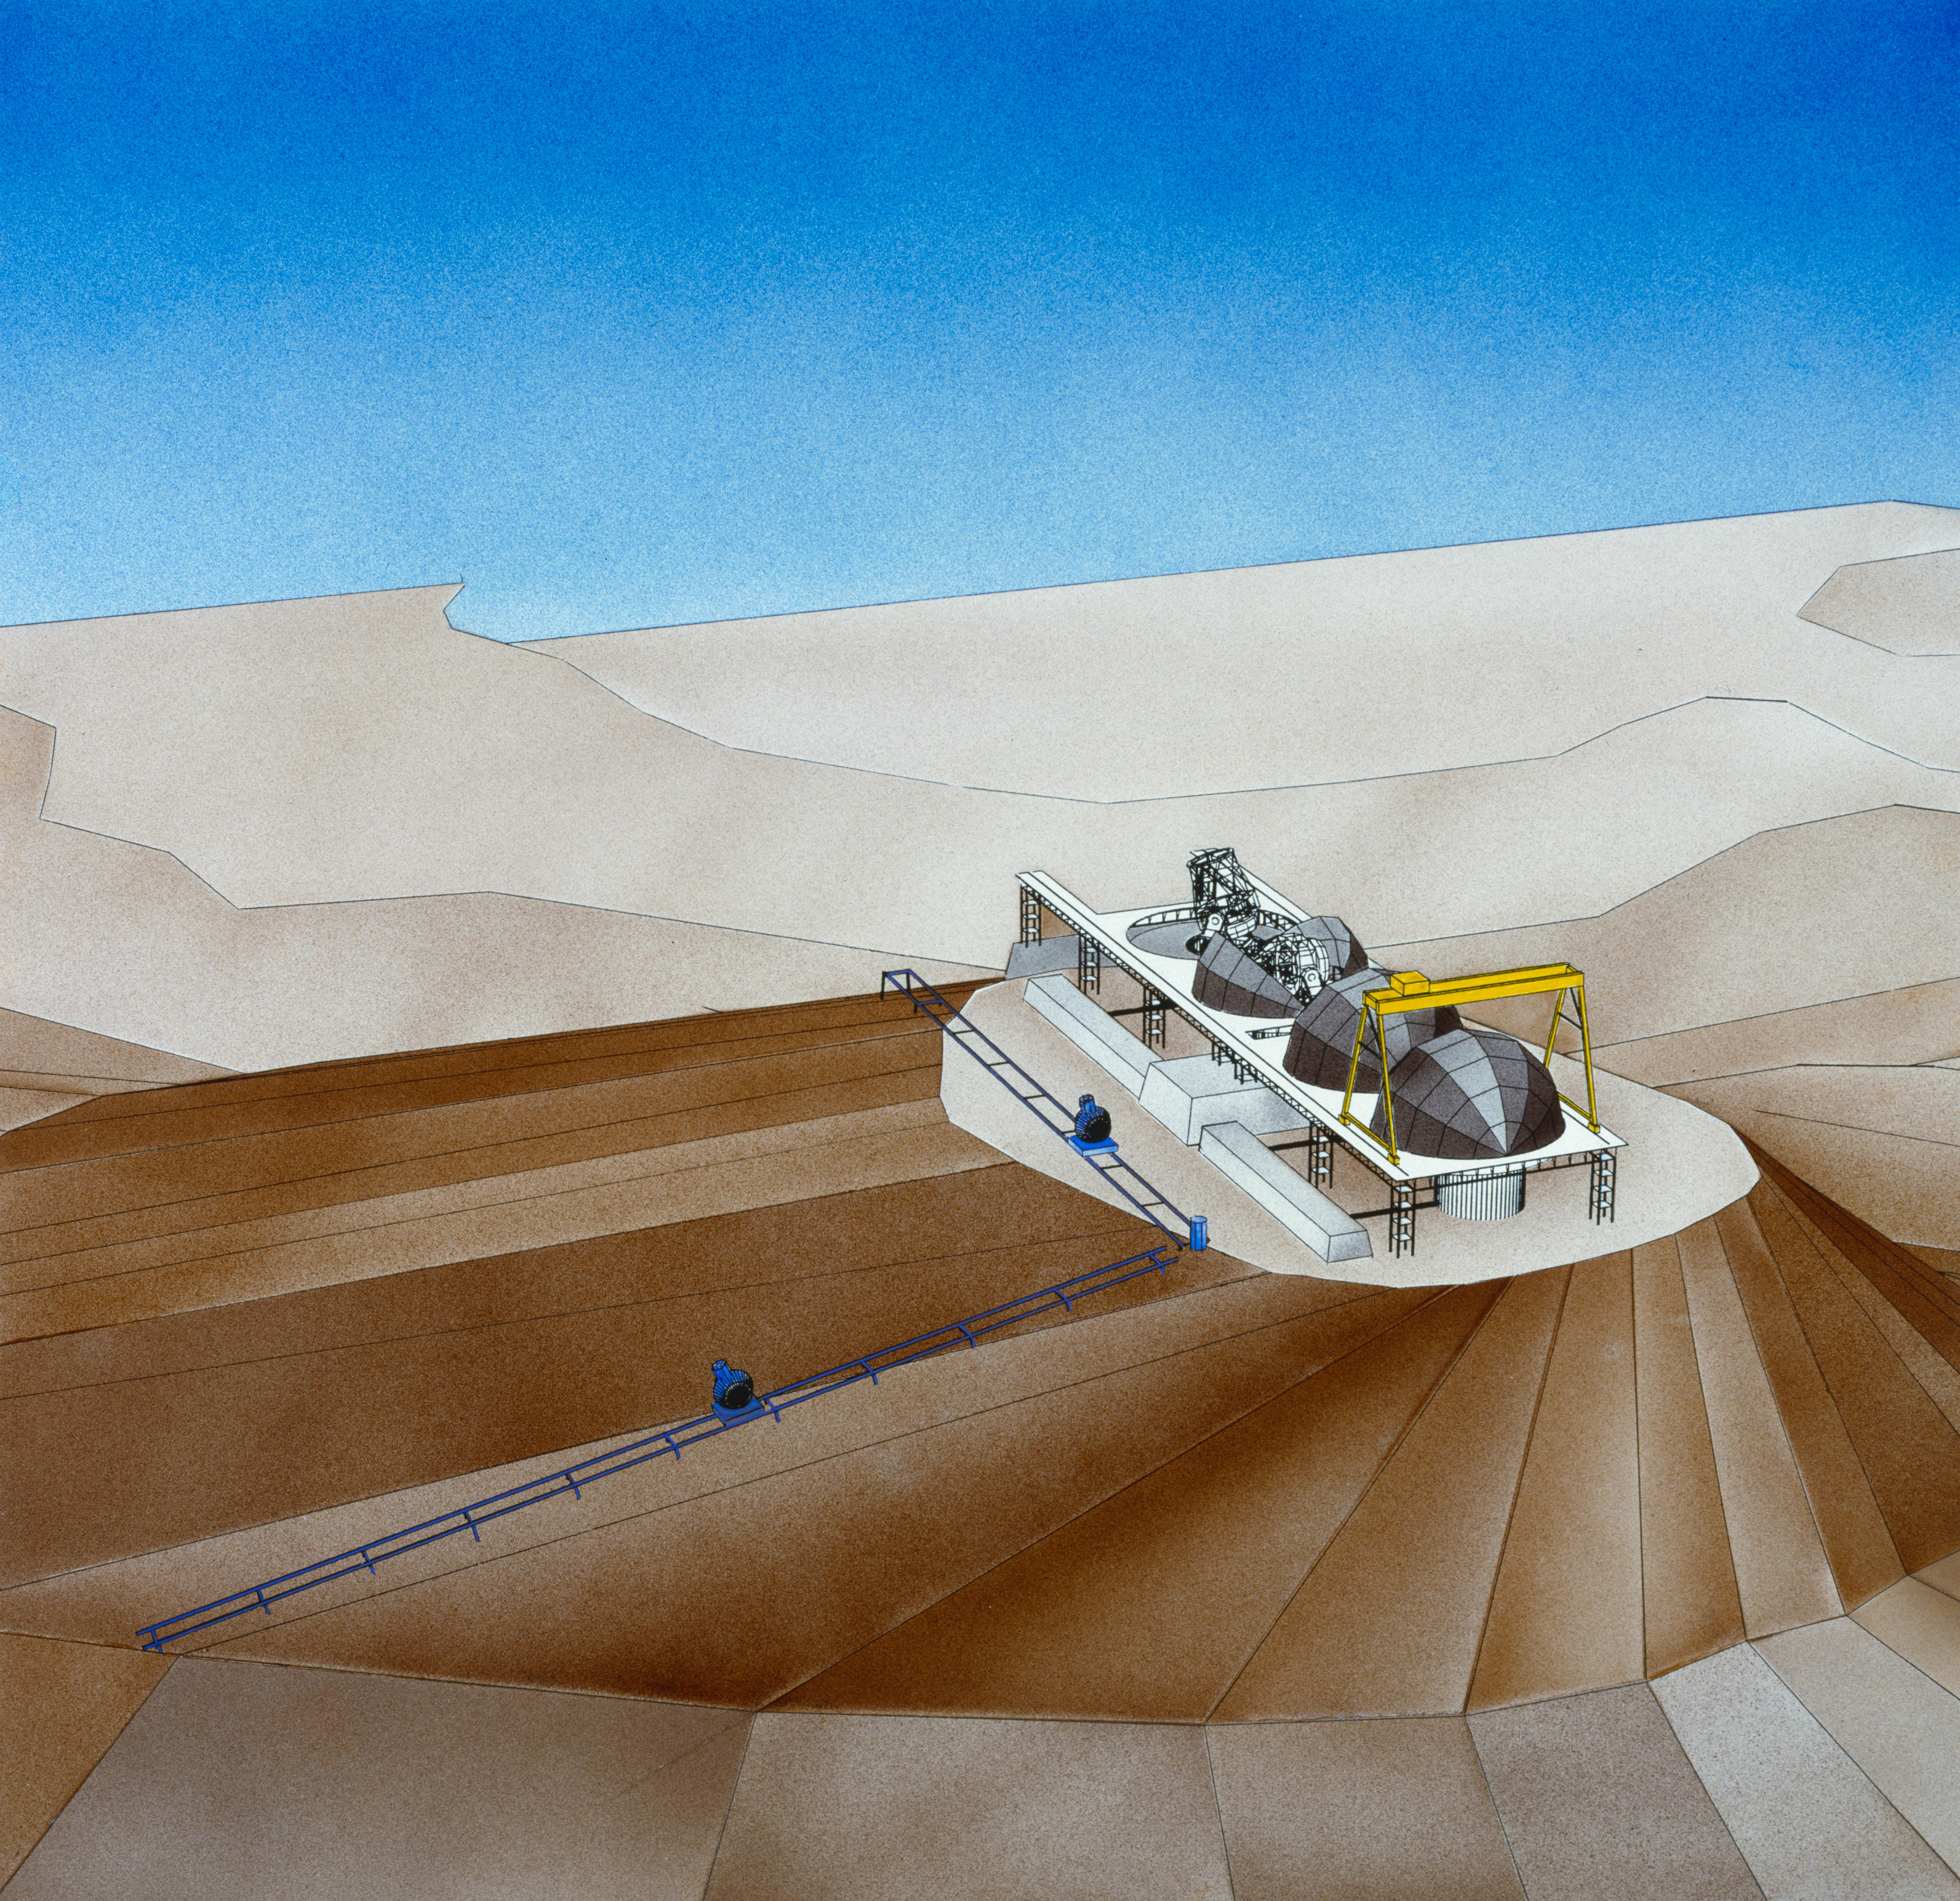

Concept drawing of the VLT

VLT concept drawing.

Credit: ESO